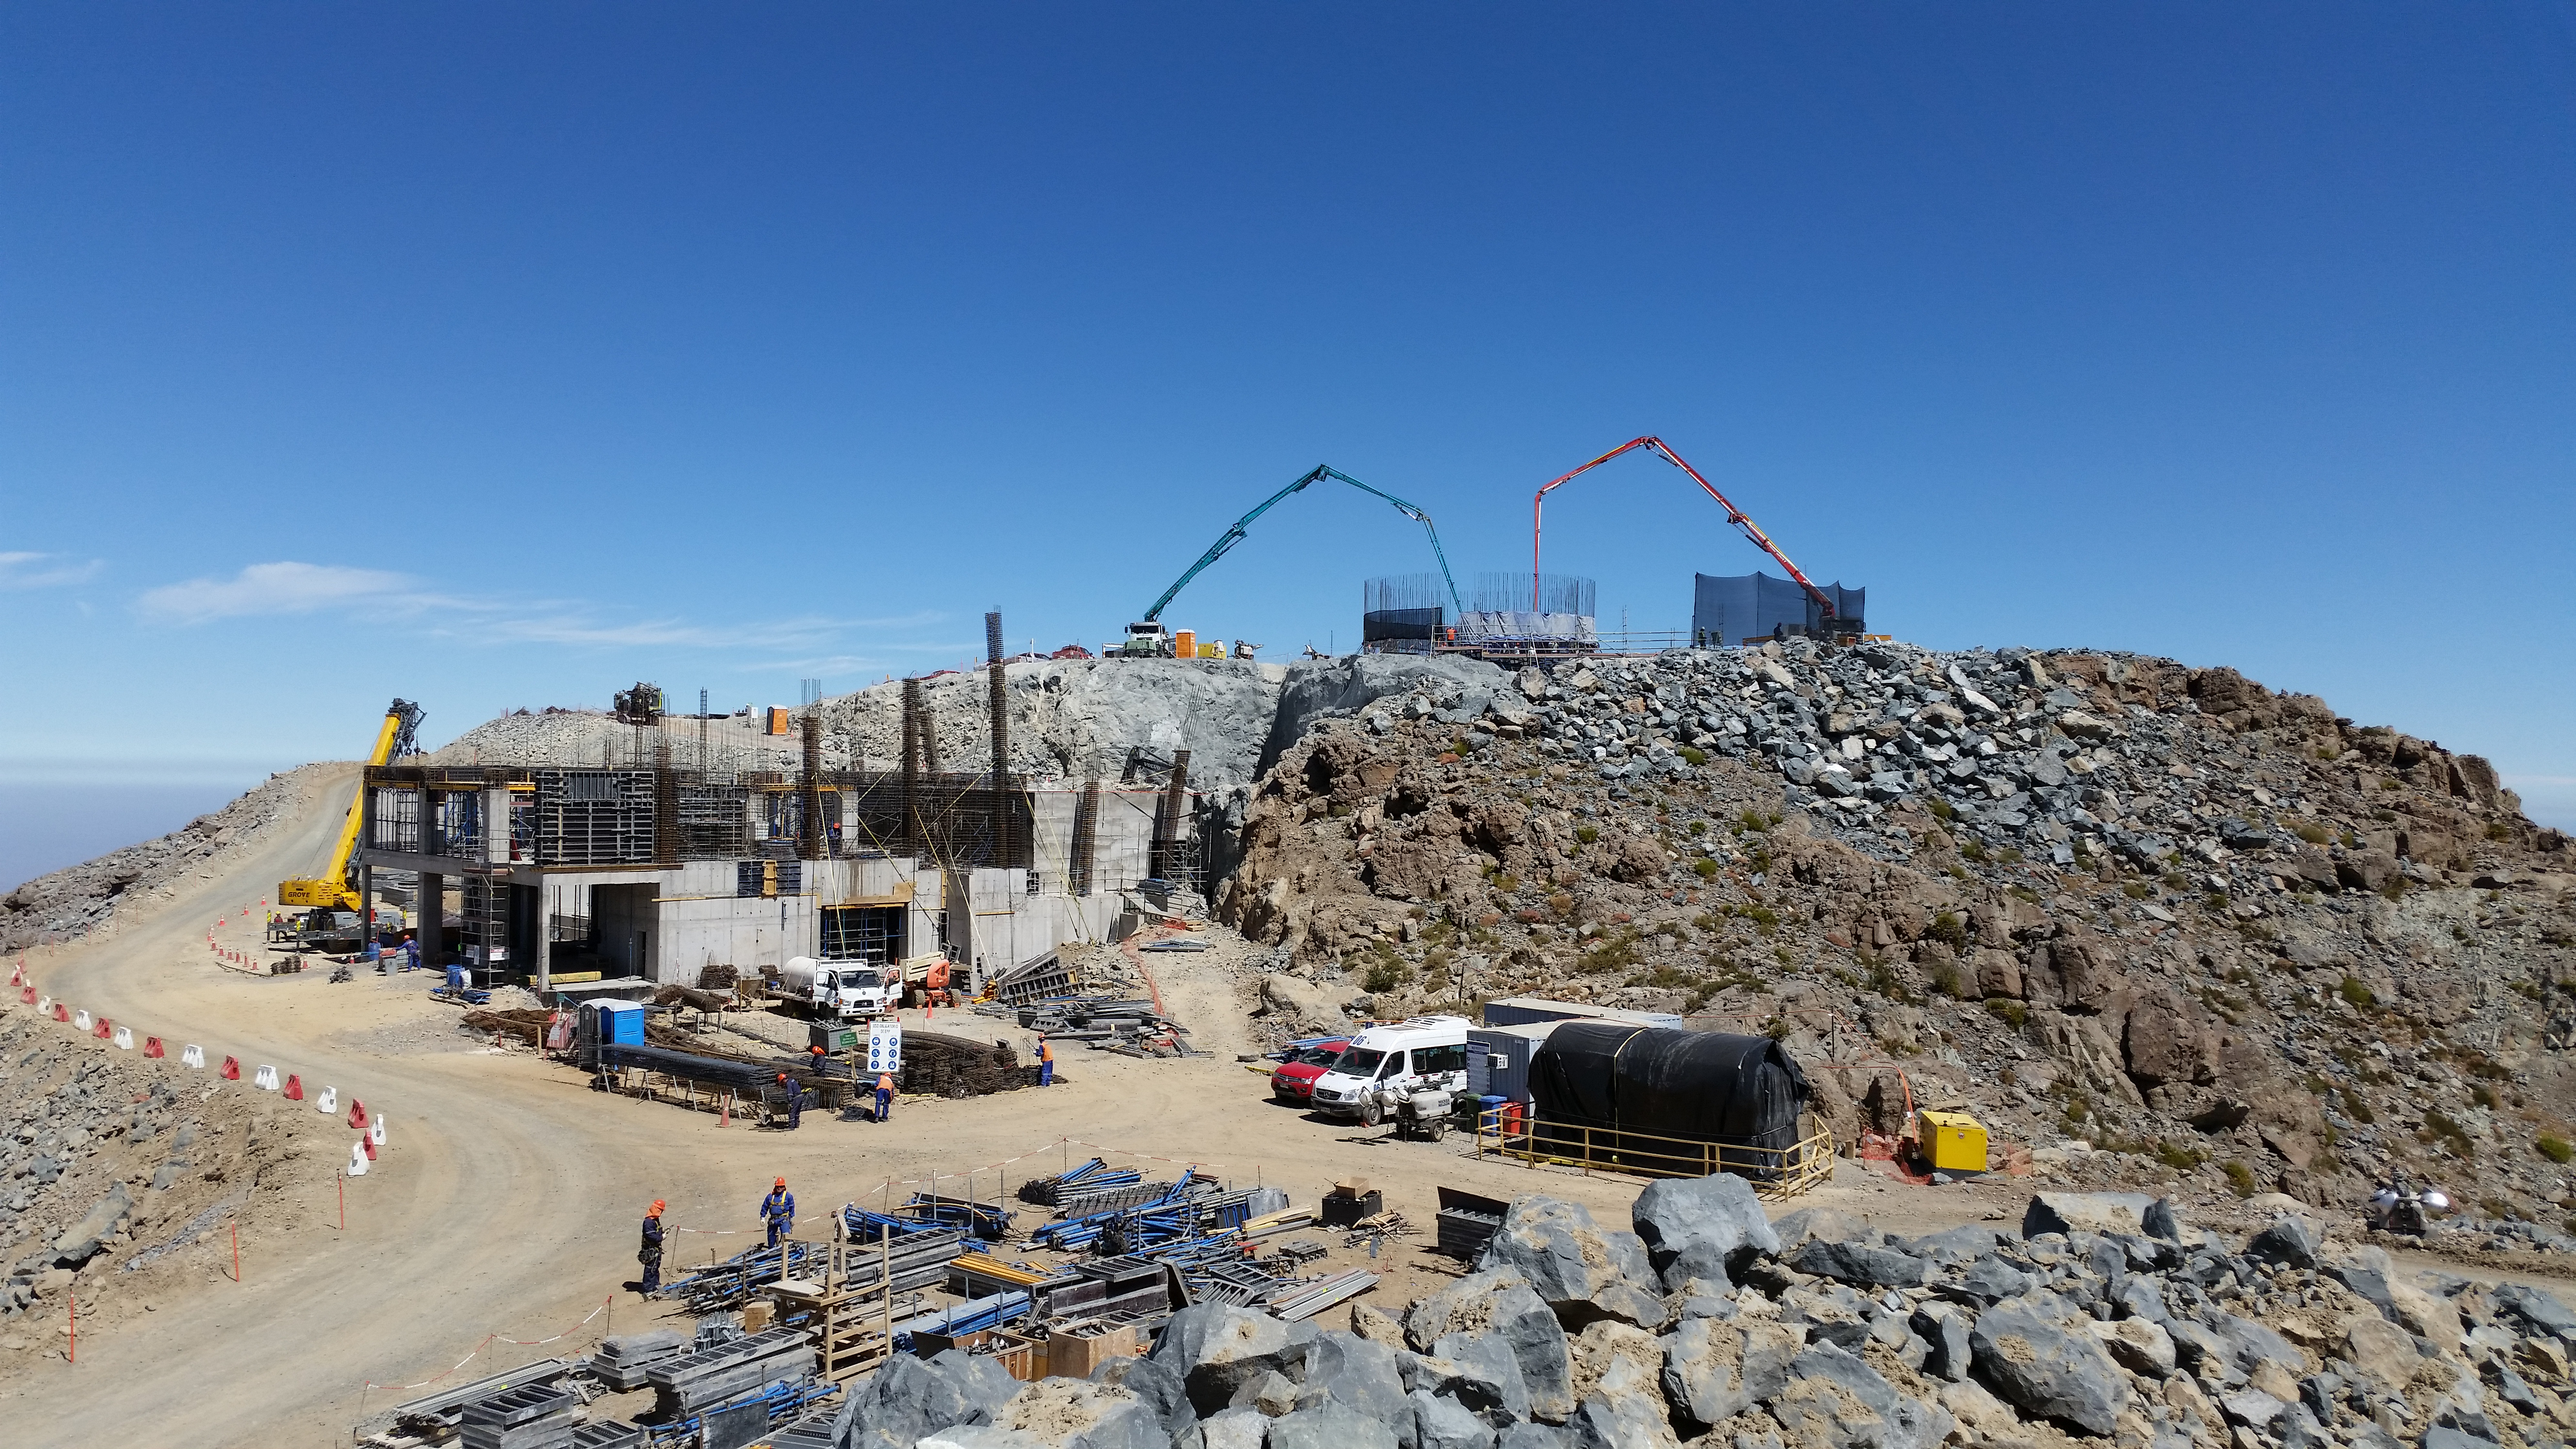

rubin-20160222-121100

General view: pouring concrete on the pier foundation.

Credit: Rubin Observatory/NSF/AURA